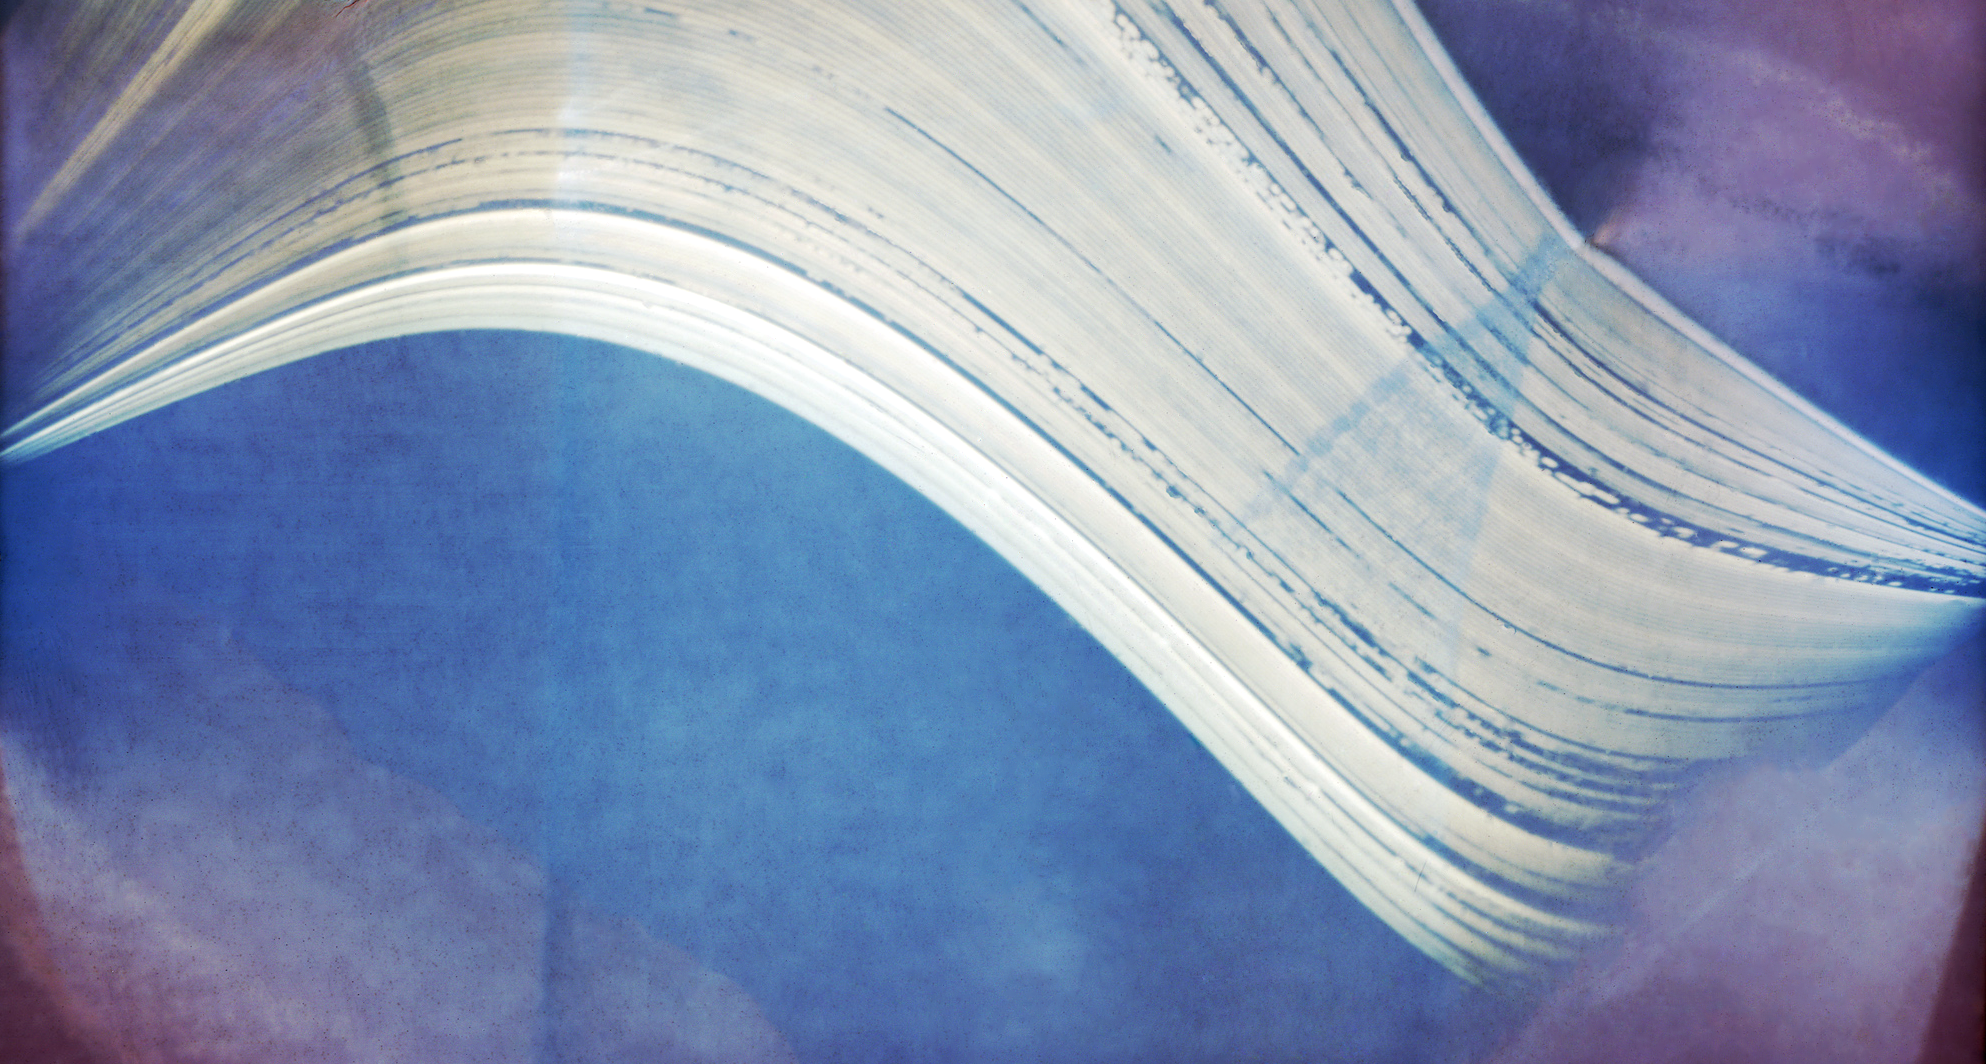

A Solargraph taken from APEX at Chajnantor

This unusual and artistic image, made using a technique known as "solargraphy" in which a pinhole camera captures the movement of the Sun in the sky over many months, was taken from the Atacama Pathfinder Experiment (APEX) telescope on the plateau of Chajnantor. The plateau is also where ESO, together with international partners, is building the Atacama Large Millimeter/submillimeter Array (ALMA). The solar trails in the image were recorded over half a year and clearly show the quality of the 5000-metre altitude site, high in the Chilean Andes, for astronomical observations.

The idea for creating the solargraphs at ESO's telescopes came from Bob Fosbury, an astronomer based at ESO Headquarters in Germany, after learning about the technique from Finnish artist Tarja Trygg. Trygg provided the cameras, known as "cans". The cans are constructed from small black plastic canisters used for storing 35 mm film cassettes. A pinhole in a sheet of aluminium foil is placed over a small aperture drilled into the side of the can, and a rectangle of black and white photographic printing paper is curled and placed snugly around the inside of the can.

Two cans were sent to APEX where David Rabanus, the APEX Station Manager, mounted one facing west of north on the gatepost of the telescope enclosure, close to the telescope itself, and the other on the roof of the generator powerhouse facing east of north. Both were pointed at an elevation of about 45 degrees. The cans at APEX were exposed for a full six months from mid-December 2009 until the southern winter solstice in June 2010. The image from the second can is shown here. It includes the tilted profile of Cerro Chajnantor on the right, silhouetted against the trails of the rising Sun. The mostly unbroken solar trails show that there were some clouds at the ALMA site during the six months — but not many! This solargraph is so sharp that holes in the fleeting clouds over Chajnantor on the few partly cloudy days sometimes managed to create individual "snapshots" of the solar disc (seen as dots in the broken sequences).

The colours appearing in this pinhole camera picture are not related to the actual colours of the scene. The colour comes from the appearance of finely divided metallic silver growing on silver halide grains. With solargraphic images, the photographic paper is not developed but simply scanned with a normal colour scanner after exposure and then "inverted" — switched from negative to positive — in the computer. This reveals the latent image, which in a normal photograph consists of around ten silver atoms per billion atoms of silver halide grain and is usually invisible. On continued exposure however, the latent image clumps grow so that the first visible signs of an image are yellowish, which then darkens to sepia and finally to a maroonish-brown hue as the particle size increases. Eventually the maximum exposure produces a slate-grey shade.

APEX is a collaboration between the Max-Planck Institute for Radio Astronomy (MPIfR), the Onsala Space Observatory (OSO) and ESO. The telescope is operated by ESO.

Credit: ESO/R. Fosbury/T. Trygg/D. Rabanus